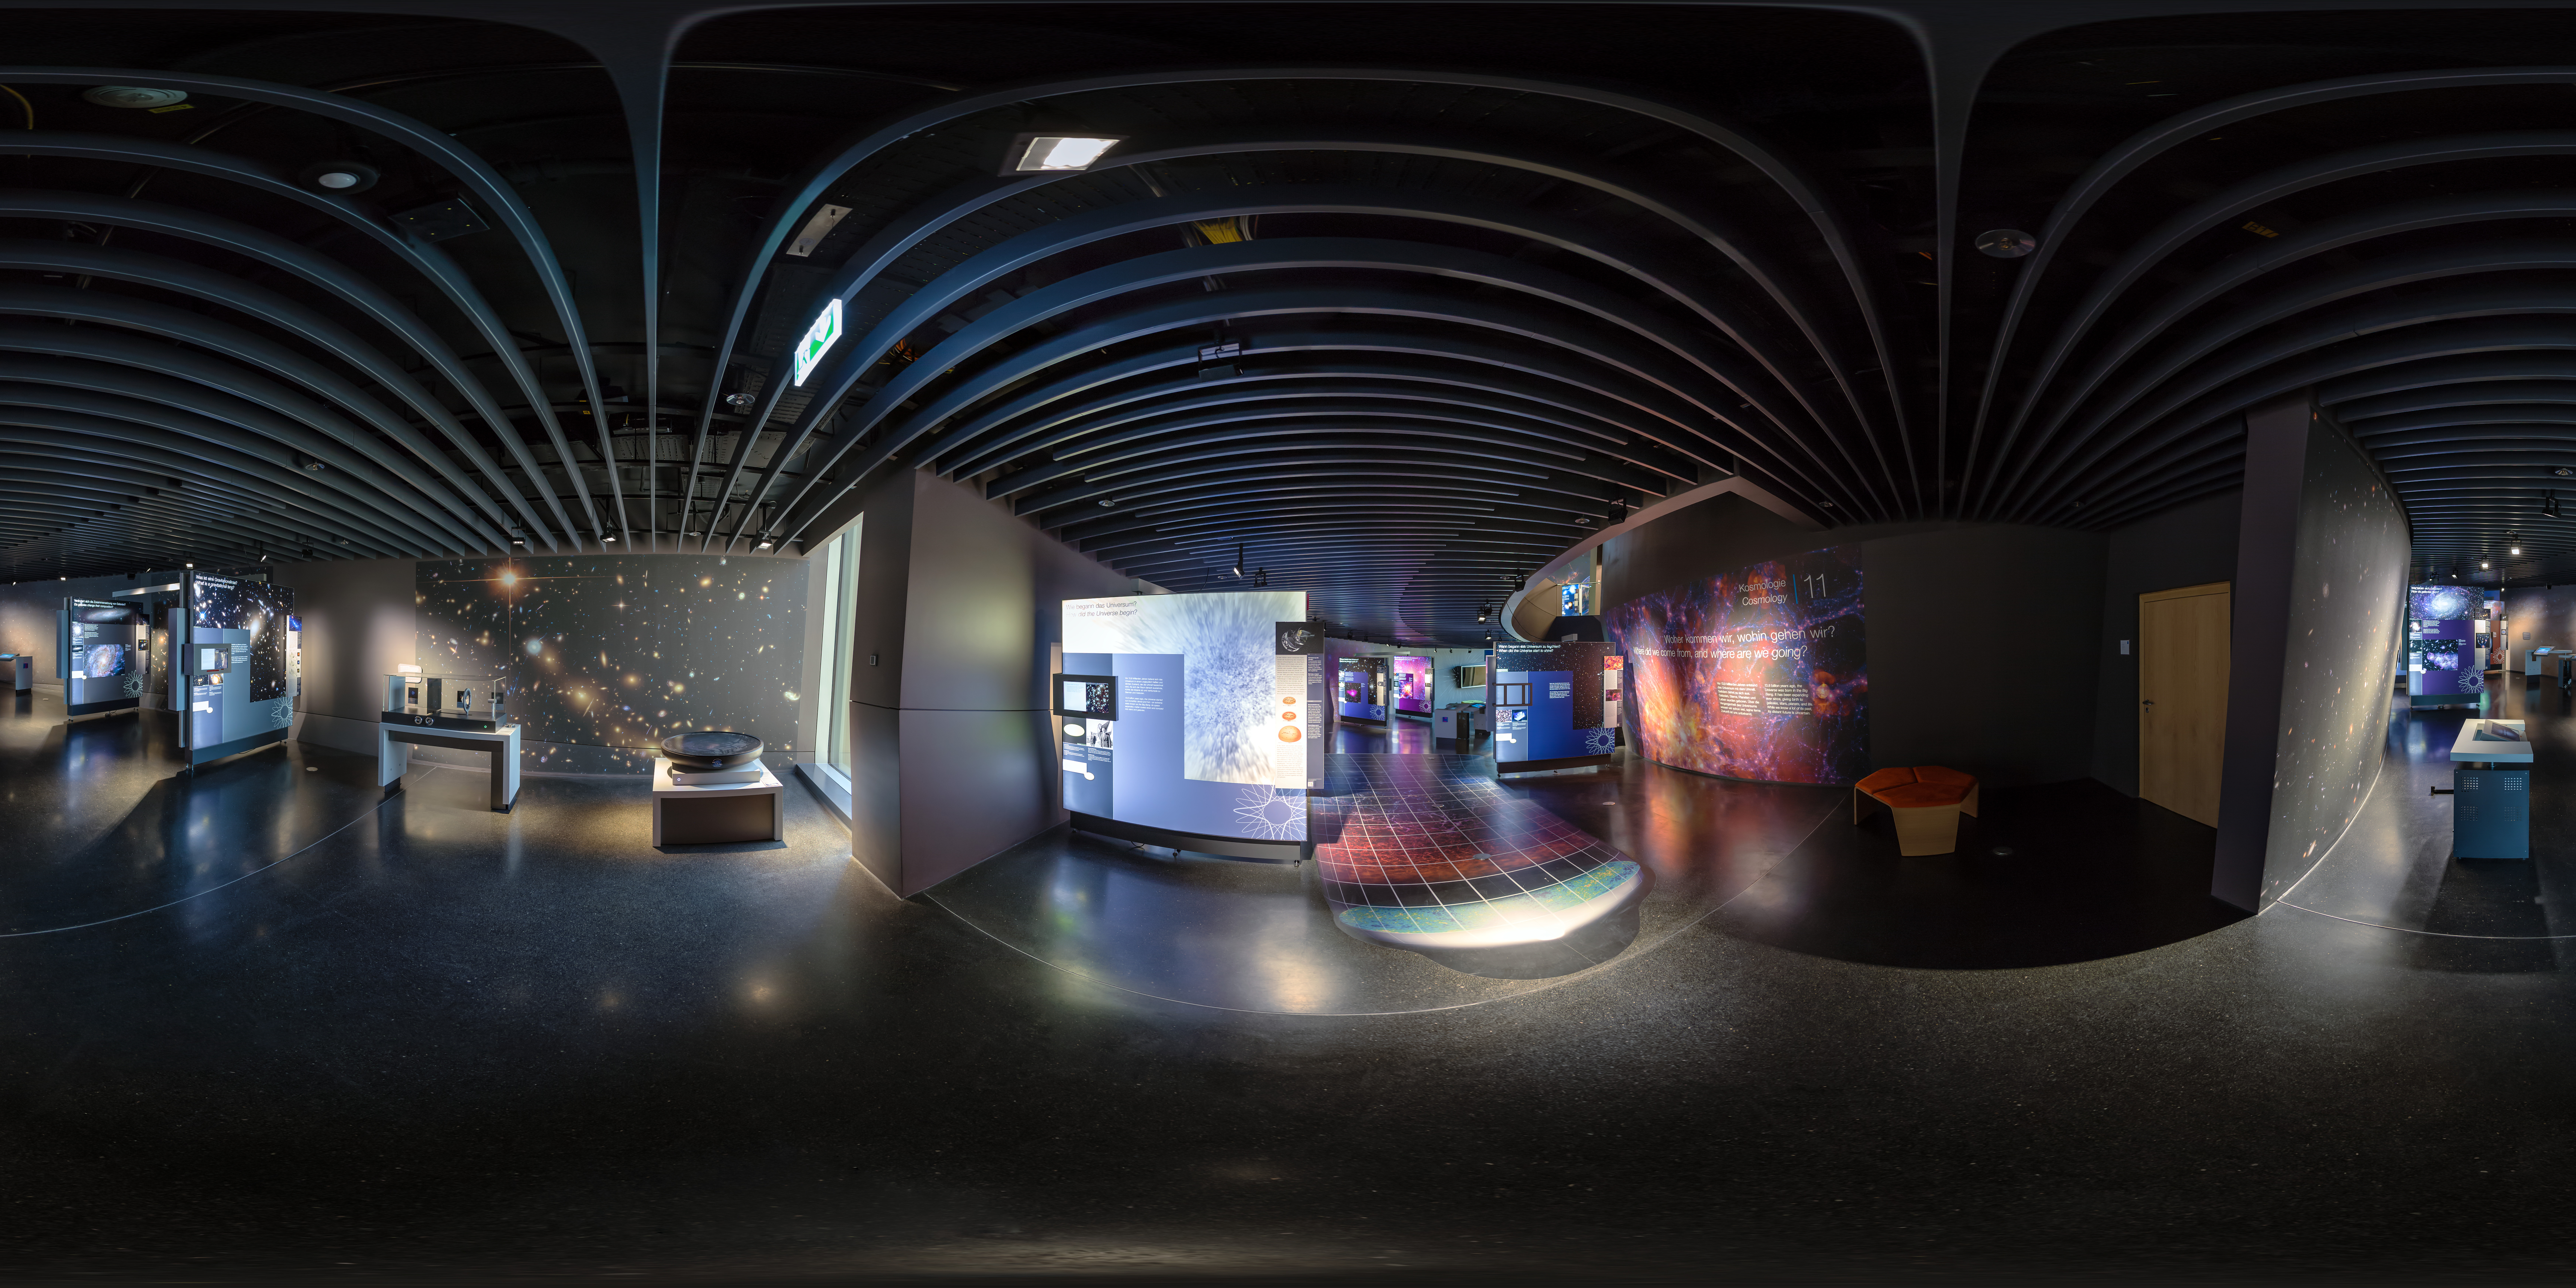

The Living Universe exhibition

This panoramic image of The Living Universe exhibition was taken shortly after its inauguration at the ESO Supernova Planetarium &Visitor Centre in April 2018. The exhibition covers the topic of life in the Universe in the broadest sense. It connects visitors with topics that can seem very distant and abstract by focusing on the human–Universe connection, general astronomy, life in the Universe, and how we observe the Universe using ESO facilities.

Credit: ESO/P. Horálek